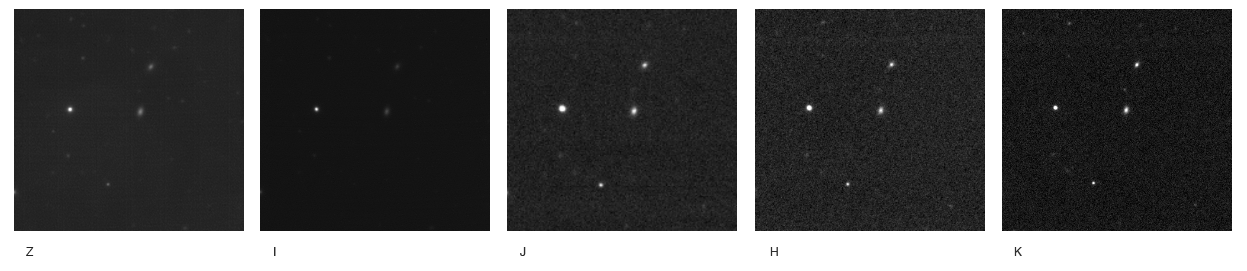

The distant gamma-ray burst GRB 050904

Observations of the Gamma-Ray Burst GRB 050904 in different filters in the visible (z- and I-band) and near-infrared (J-, H-, and K-band). The observations were done with FORS2 and ISAAC on the 8.2m Antu (UT1) telescope, which is part of ESO's VLT at Paranal. The burst is seen in the lower middle. It is obvious that the GRB is much fainter in the I-band and becomes more and more brighter as the wavelength increases. This indicates the object is at a high redshift, hence, is very far away.

Credit: ESO